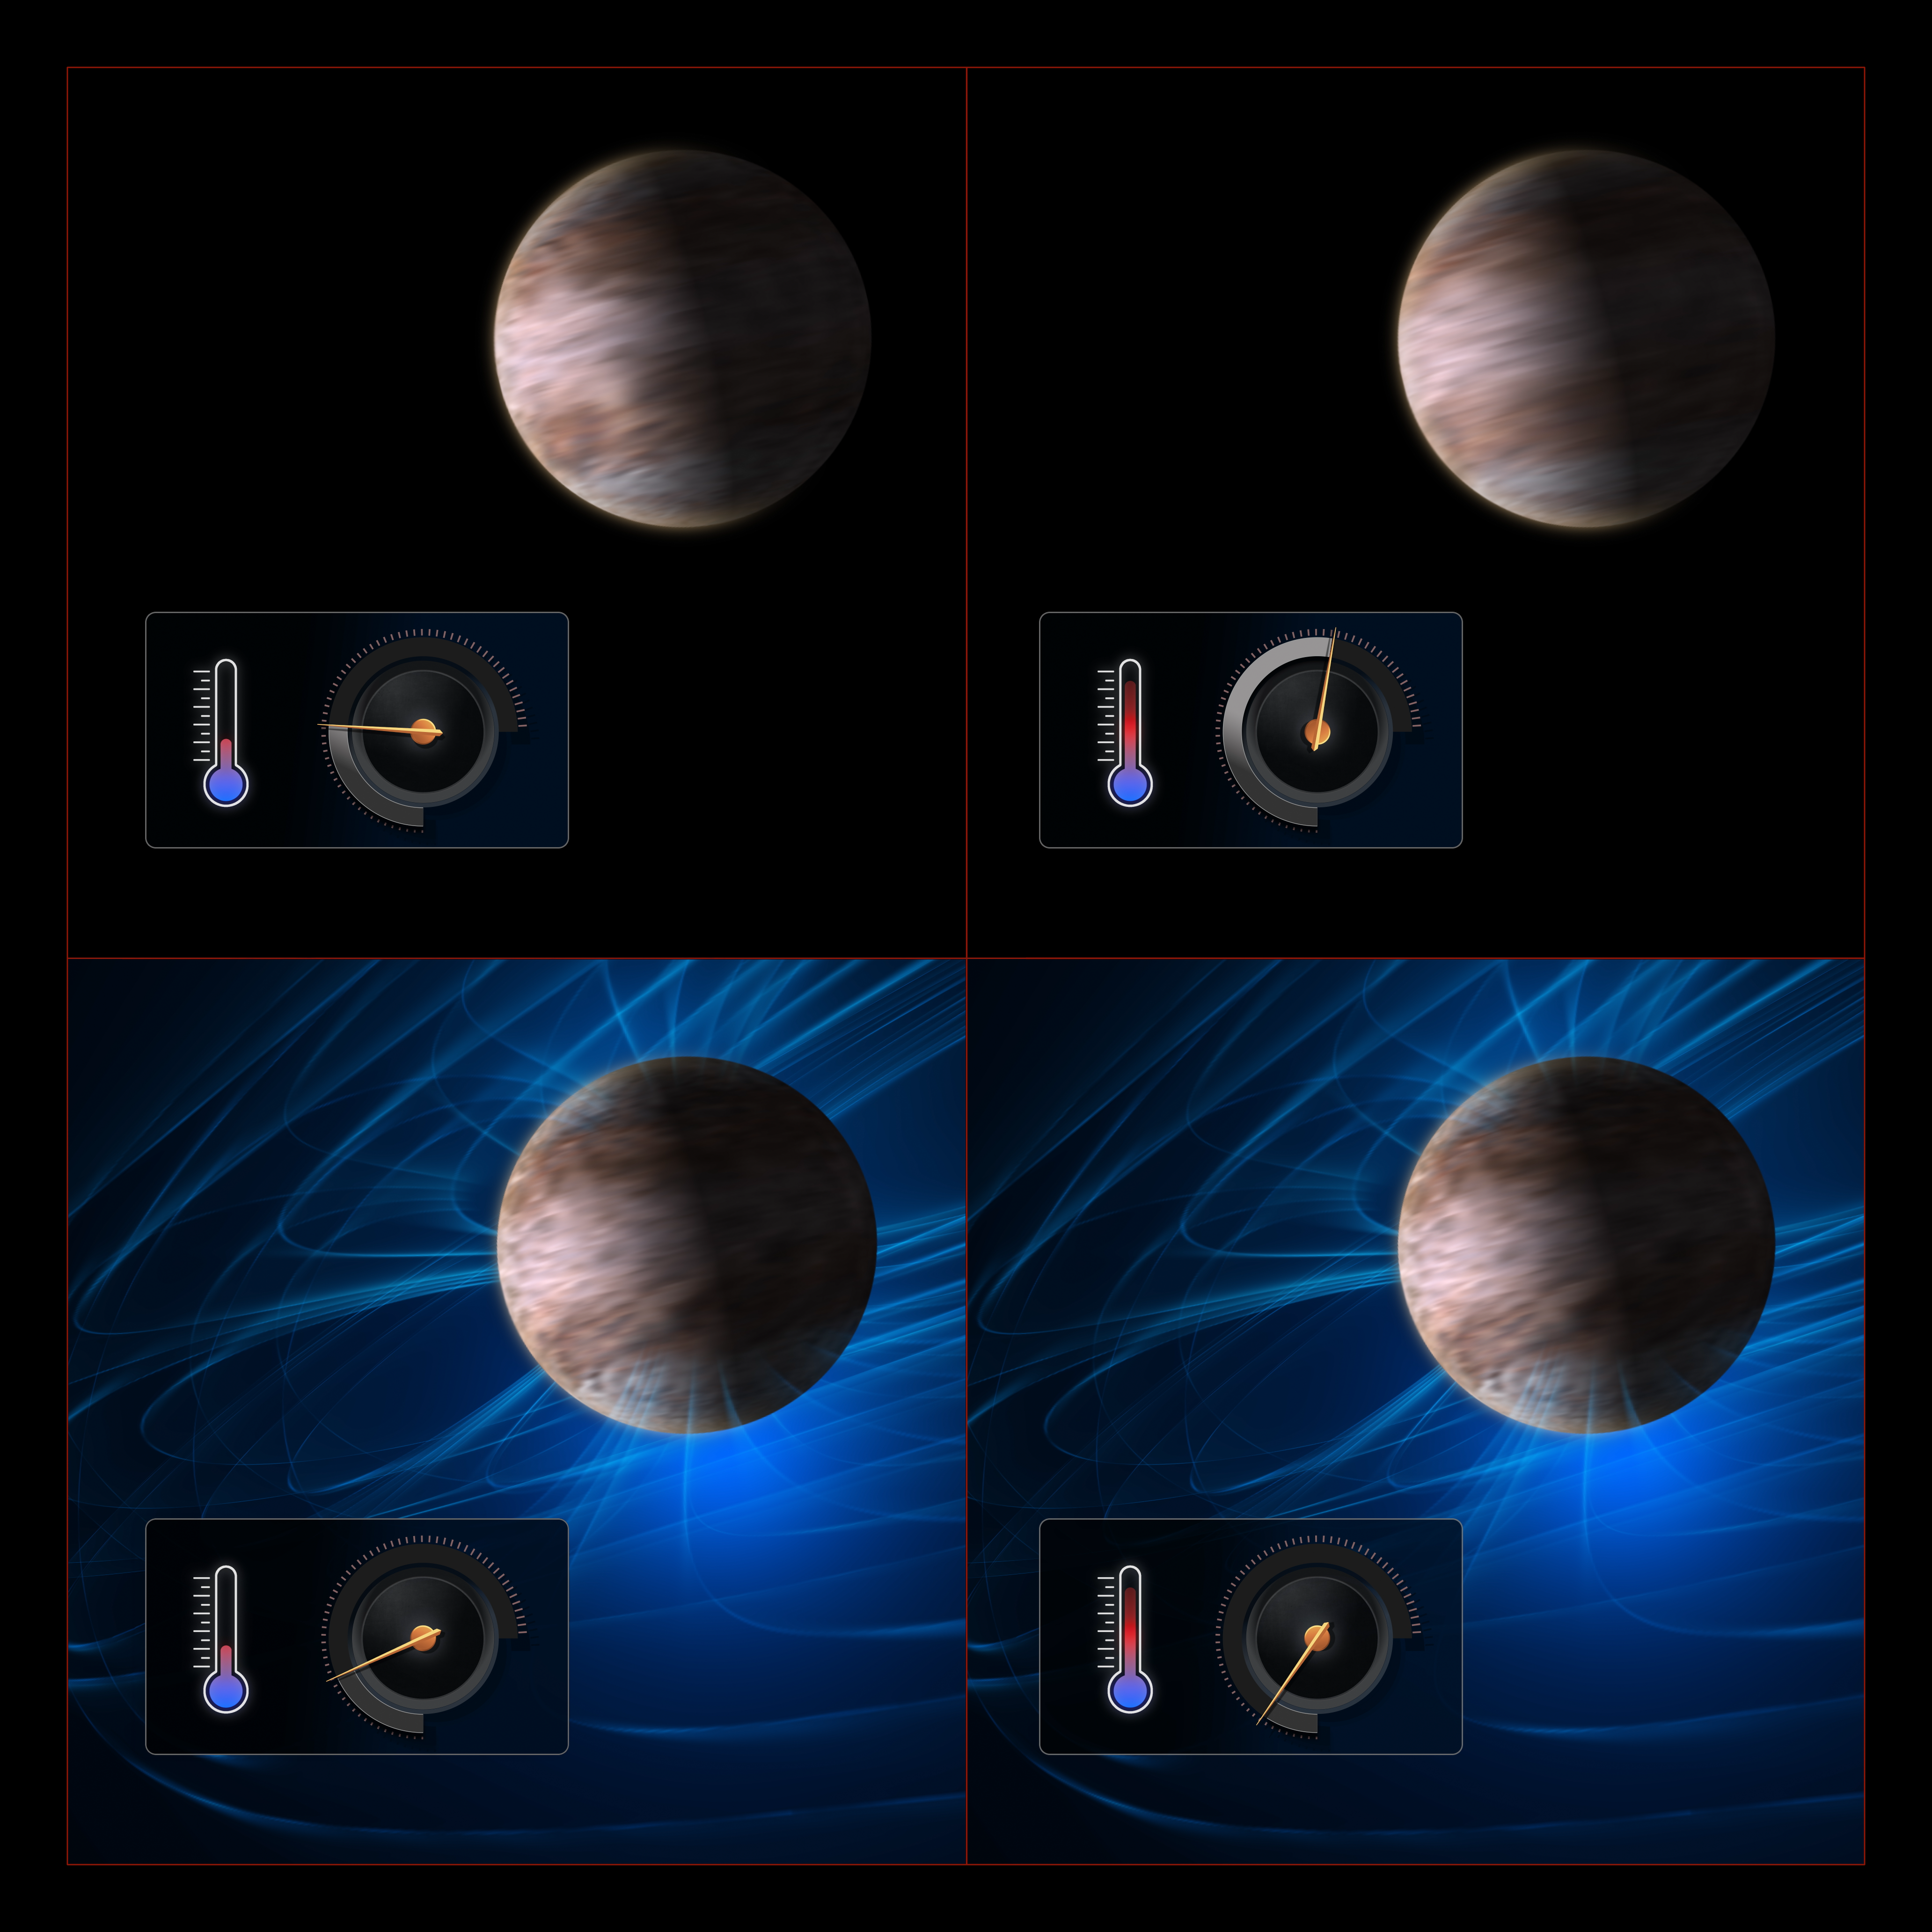

How magnetic fields govern winds in exoplanets

This diagram illustrates how astronomers can infer the strength of magnetic fields in exoplanets from their effect on the winds on these planets.

The planets shown here are gas giants like Jupiter, but they are tidally locked: one side is constantly facing the star and is therefore much hotter than the other side. This temperature difference drives powerful winds from the day side to the night side. We expect these winds to be faster on planets that are hotter overall, as they have more energy to power the winds. This is shown in the top row of the diagram: the hotter planet to the right has faster winds, indicated here with a speed meter.

The winds carry charged particles –– ions and electrons –– like a giant, planet-sized electrical circuit. The magnetic field of the planet dissipates the energy of these particles, slowing down the wind. This effect is more pronounced in hotter planets: the higher temperatures break down more molecules into ions and electrons, making the wind more susceptible to this magnetic drag. This is shown in the bottom row of the diagram, where the hotter planet to the right ends up having slower winds than the colder planet.

Using spectrographs astronomers can measure the temperature and wind speed on exoplanets. A trend of decreasing wind speed with increasing temperature can betray the presence of magnetic fields on these planets.

Credit: ESO/M. Kornmesser, L. Calçada